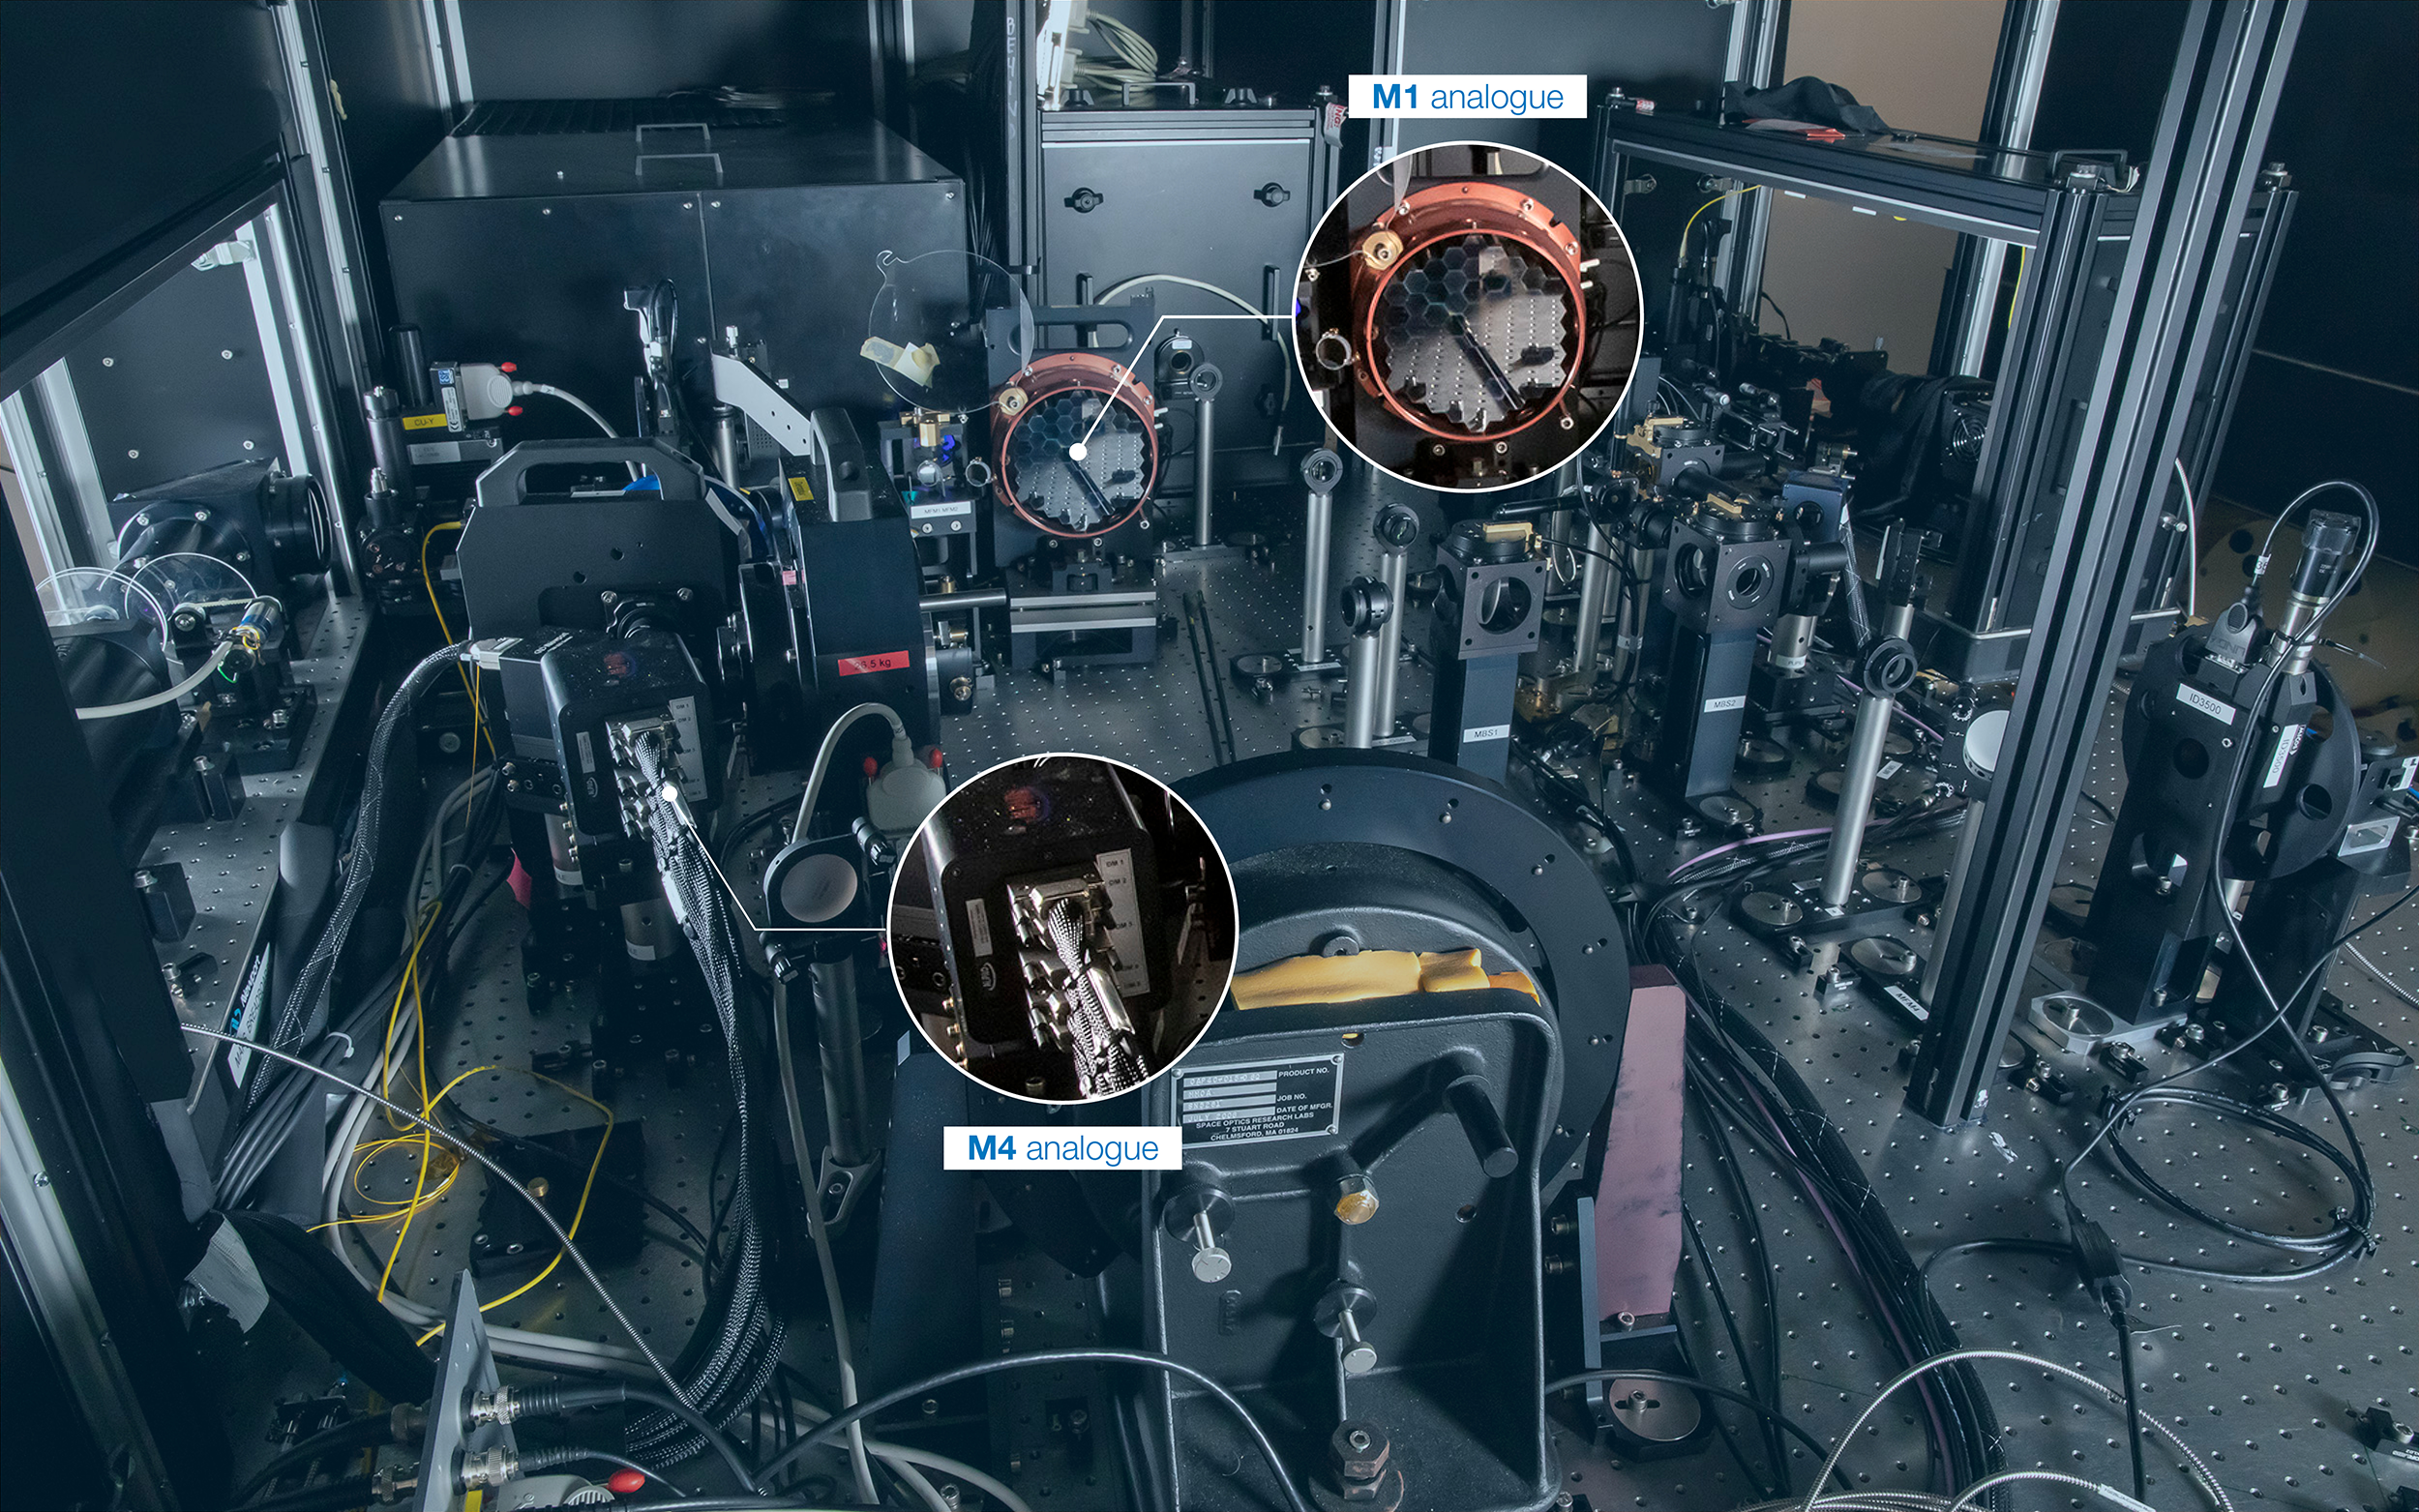

MELT optical setup

The optical setup which comprises the MELT. Highlighted are the analogues for the M1 and M4 mirrors.

Credit: ESO